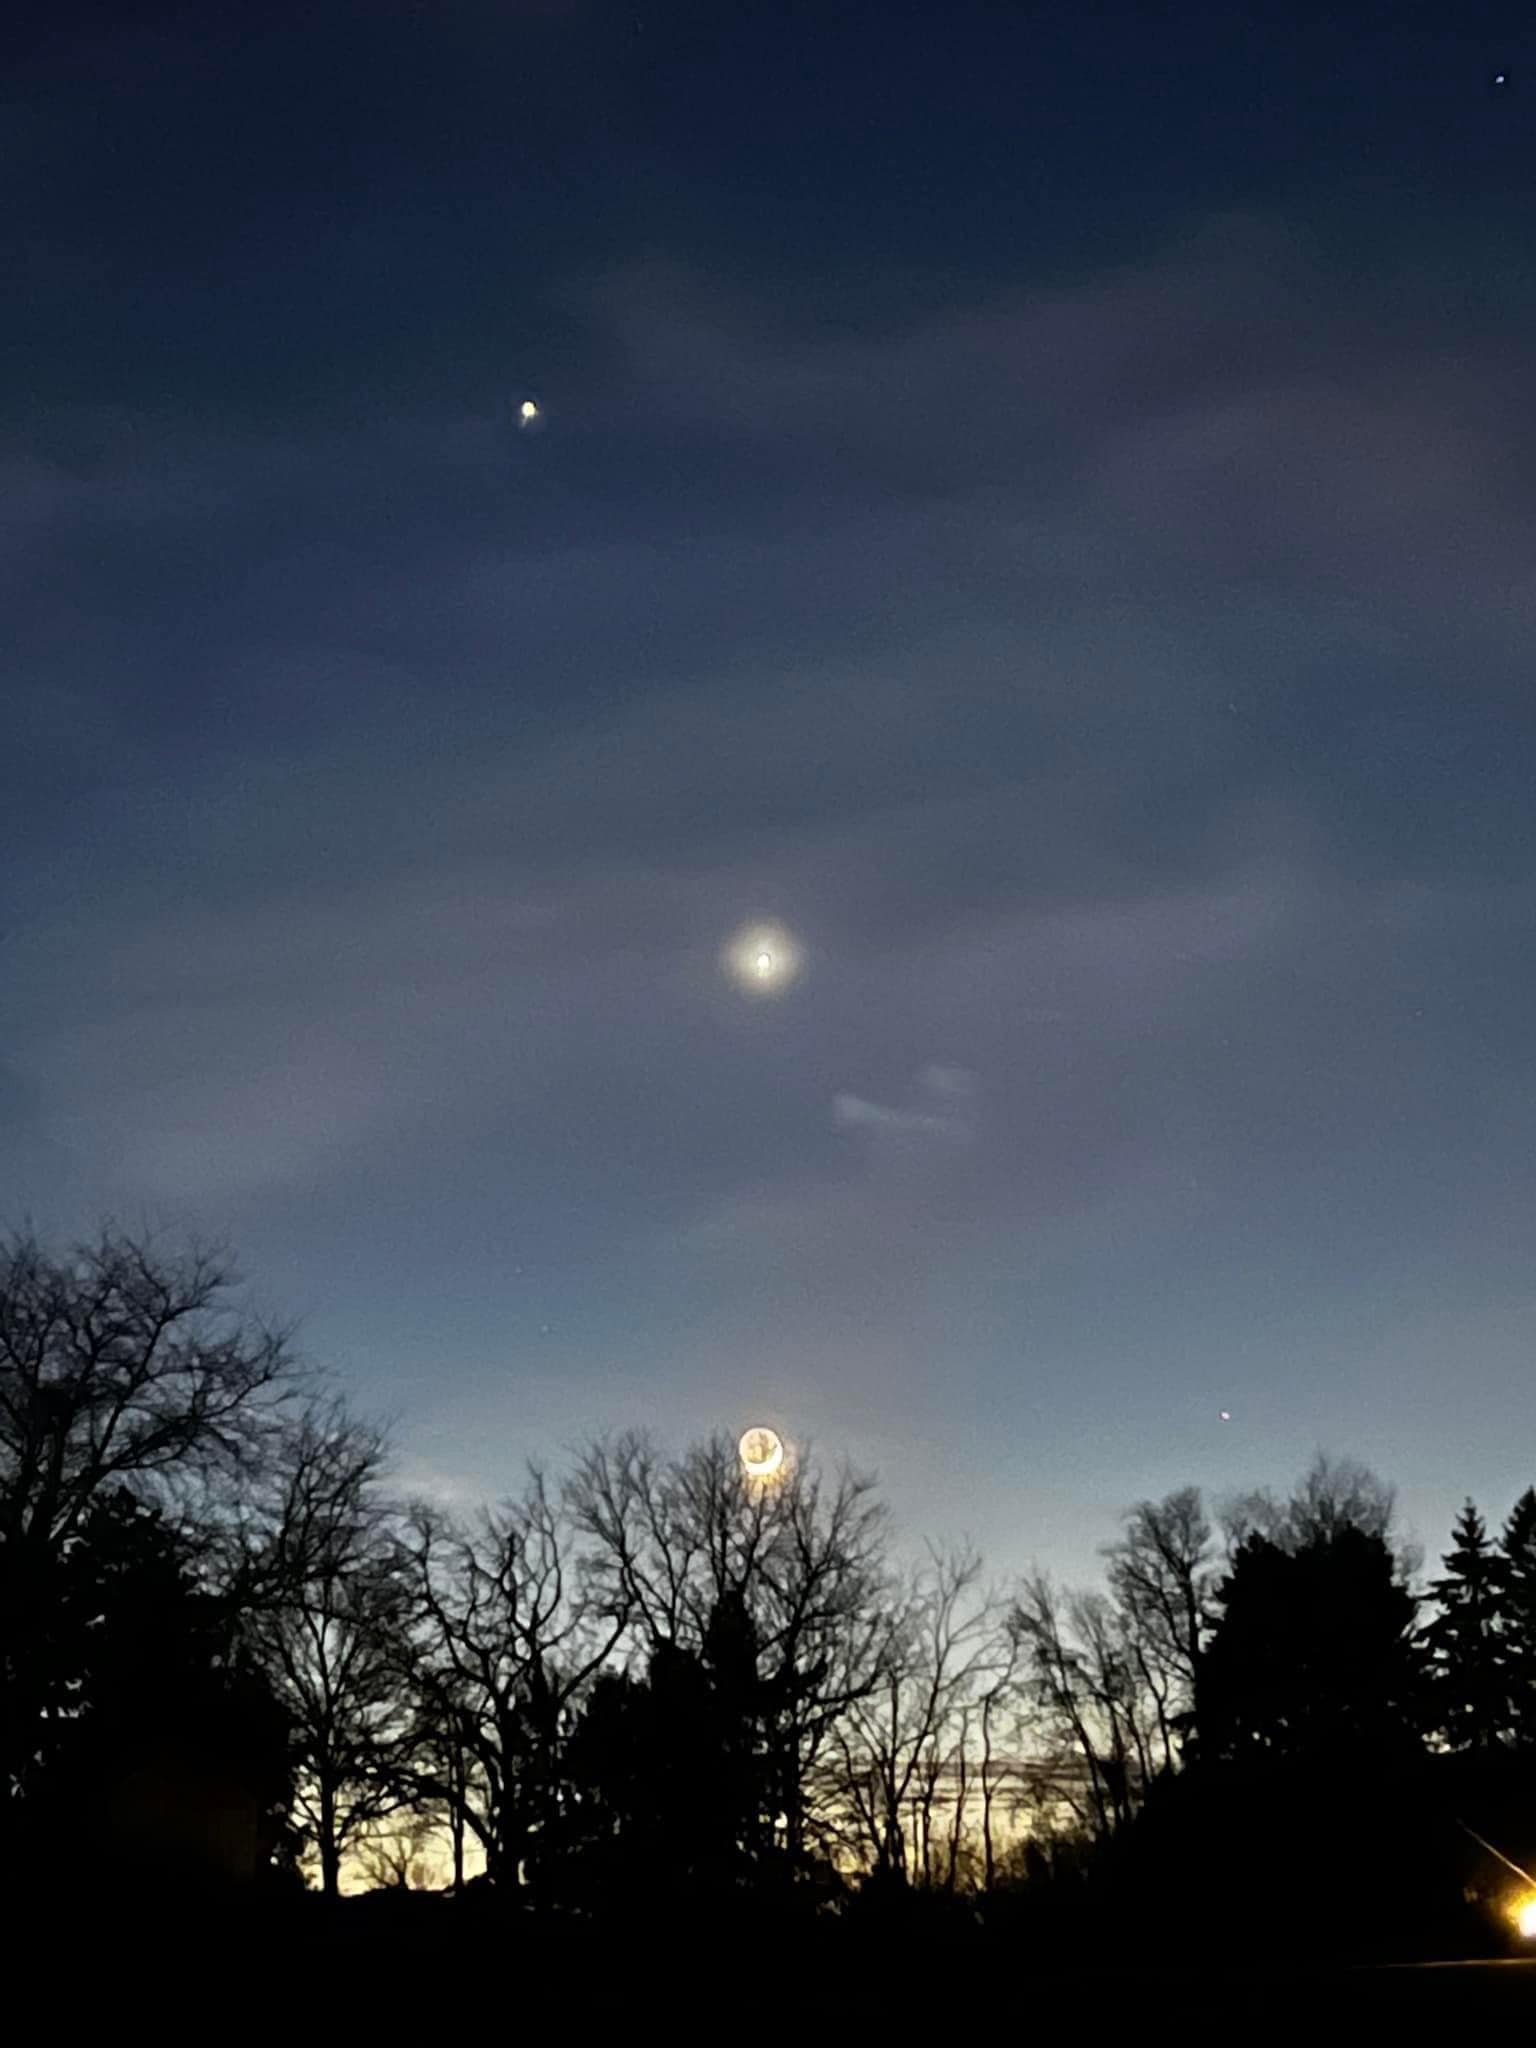

Jupiter, Venus, Moon Conjunction

Photographer: Joslynn Appel
Country: United States of America

Captured with a smartphone in February 2023, over the skies of Luzerne County, Pennsylvania, USA, this photograph offers a glimpse of a conjunction, an enthralling astronomical phenomenon that occurs when two or more celestial objects are seen in close proximity in the sky from our perspective, even though the objects are not actually physically near to each other. In this image, the brilliance of Jupiter (top), the allure of Venus (middle), and the familiar glow of our Moon (bottom) dance together against a backdrop of delicate clouds and a treeline silhouette, making it a moment worth treasuring. The photograph receives an honourable mention in the category of Still images taken exclusively with smartphones/mobile devices.

Also see image in Zenodo: https://doi.org/10.5281/zenodo.10359555

Credit: Joslynn Appel/IAU OAE (CC BY 4.0)